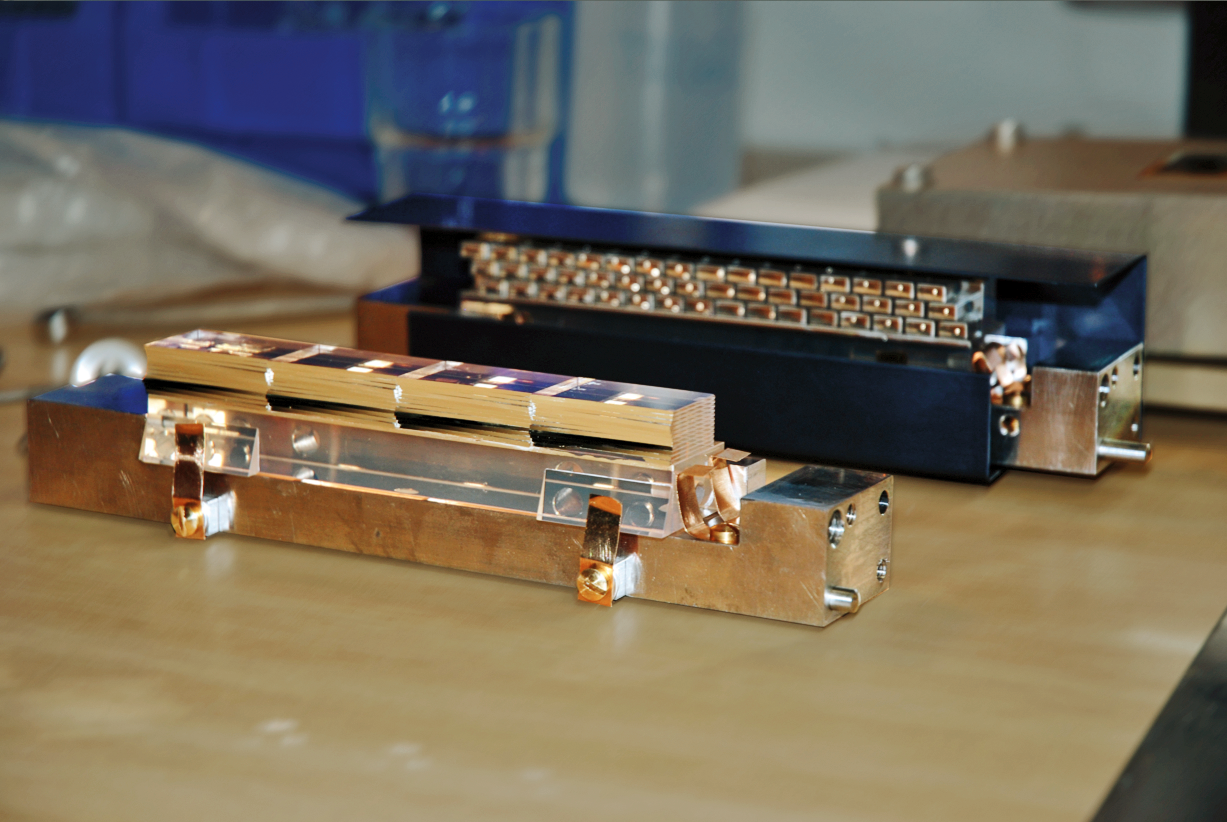

The Multi Unit Spectroscopic Explorer

One of the slicer image dissectors and the focusing mirror arrays from the Multi Unit Spectroscopic Explorer (MUSE) are shown before assembly in the laboratory. MUSE is part of ESO's Very Large Telescope and you can learn more about it and it's parts in issue 147 of the Messenger.

Credit: ESO